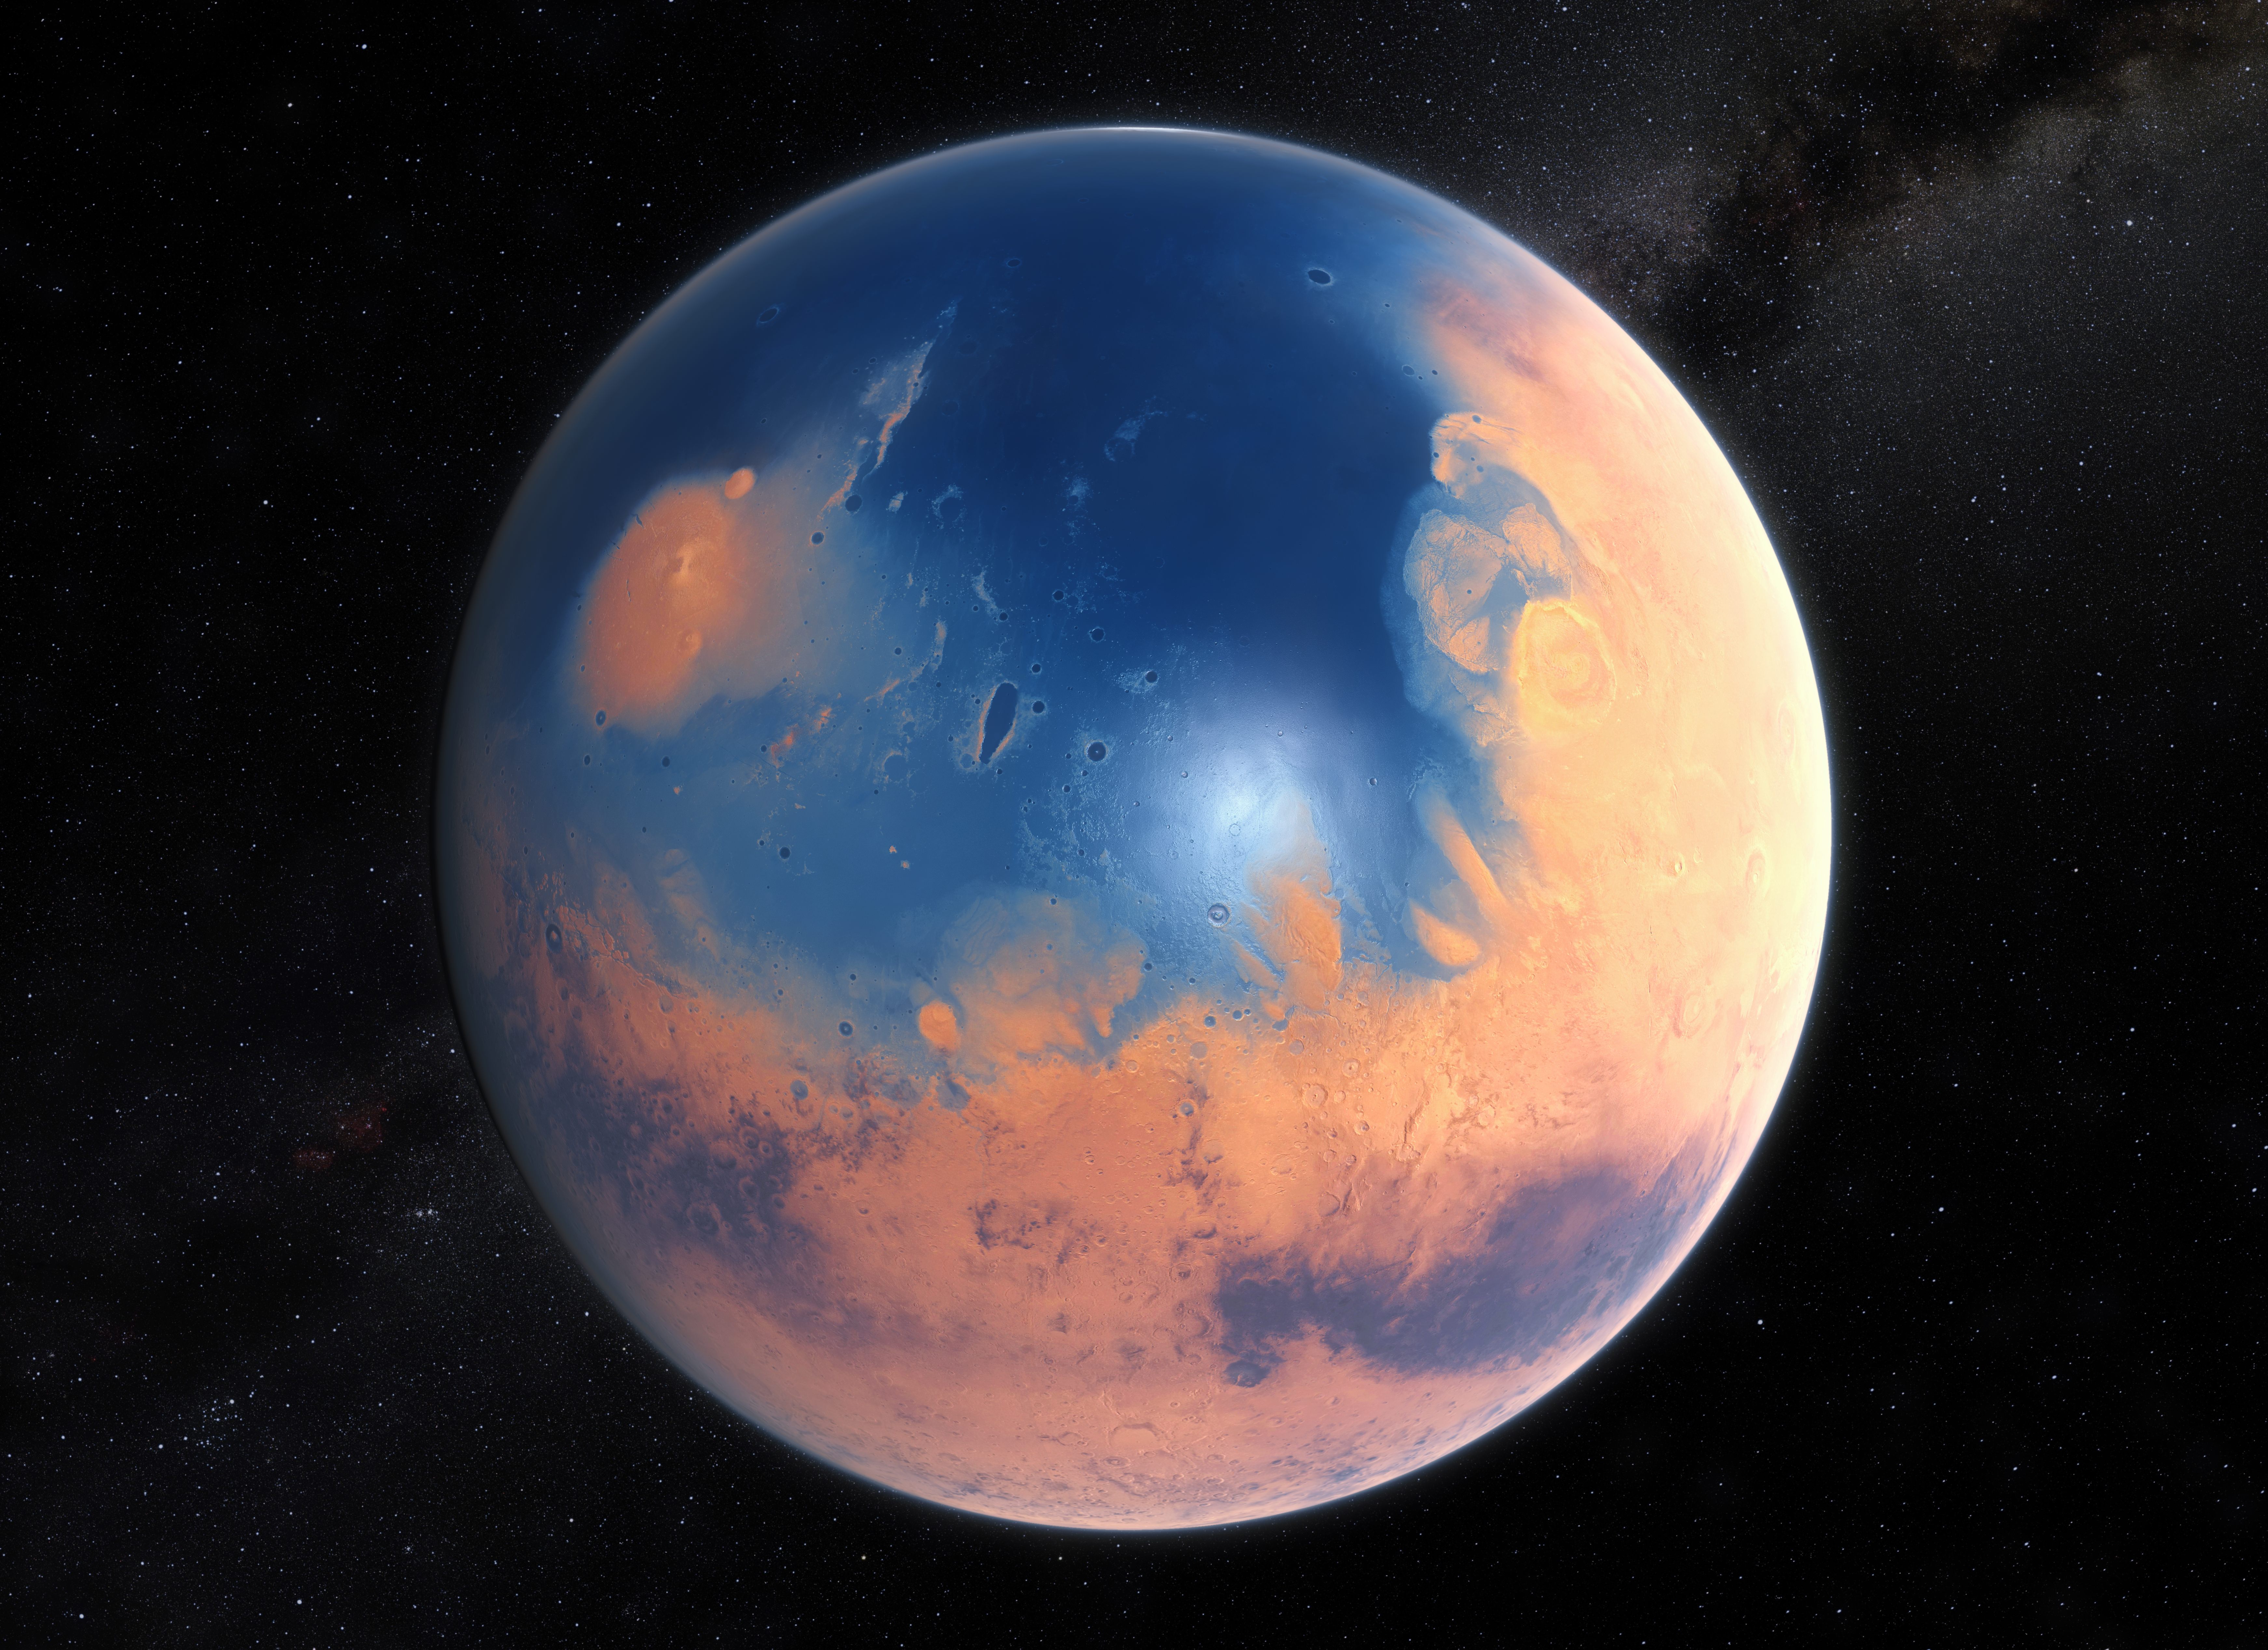

Artist’s impression of Mars four billion years ago

This artist’s impression shows how Mars may have looked about four billion years ago. The young planet Mars would have had enough water to cover its entire surface in a liquid layer about 140 metres deep, but it is more likely that the liquid would have pooled to form an ocean occupying almost half of Mars’s northern hemisphere, and in some regions reaching depths greater than 1.6 kilometres.

Credit: ESO/M. Kornmesser/N. Risinger (skysurvey.org)